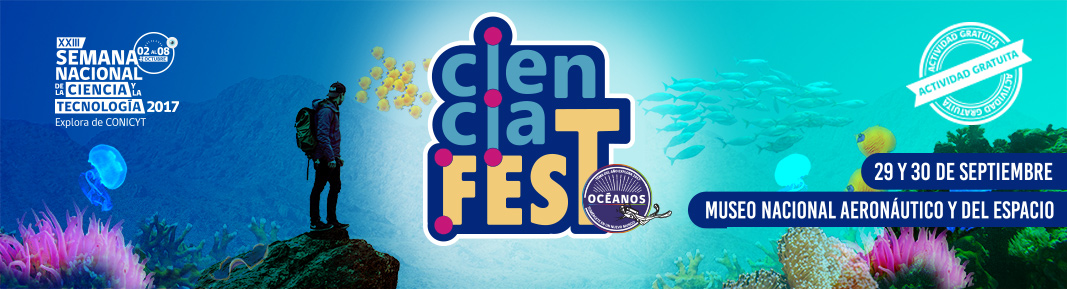

Afiche Ciencia FEST: Sumérgete en el festival oceánico

Afiche Ciencia FEST: Sumérgete en el festival oceánico

Credit: PAR Explora - RM Sur Poniente